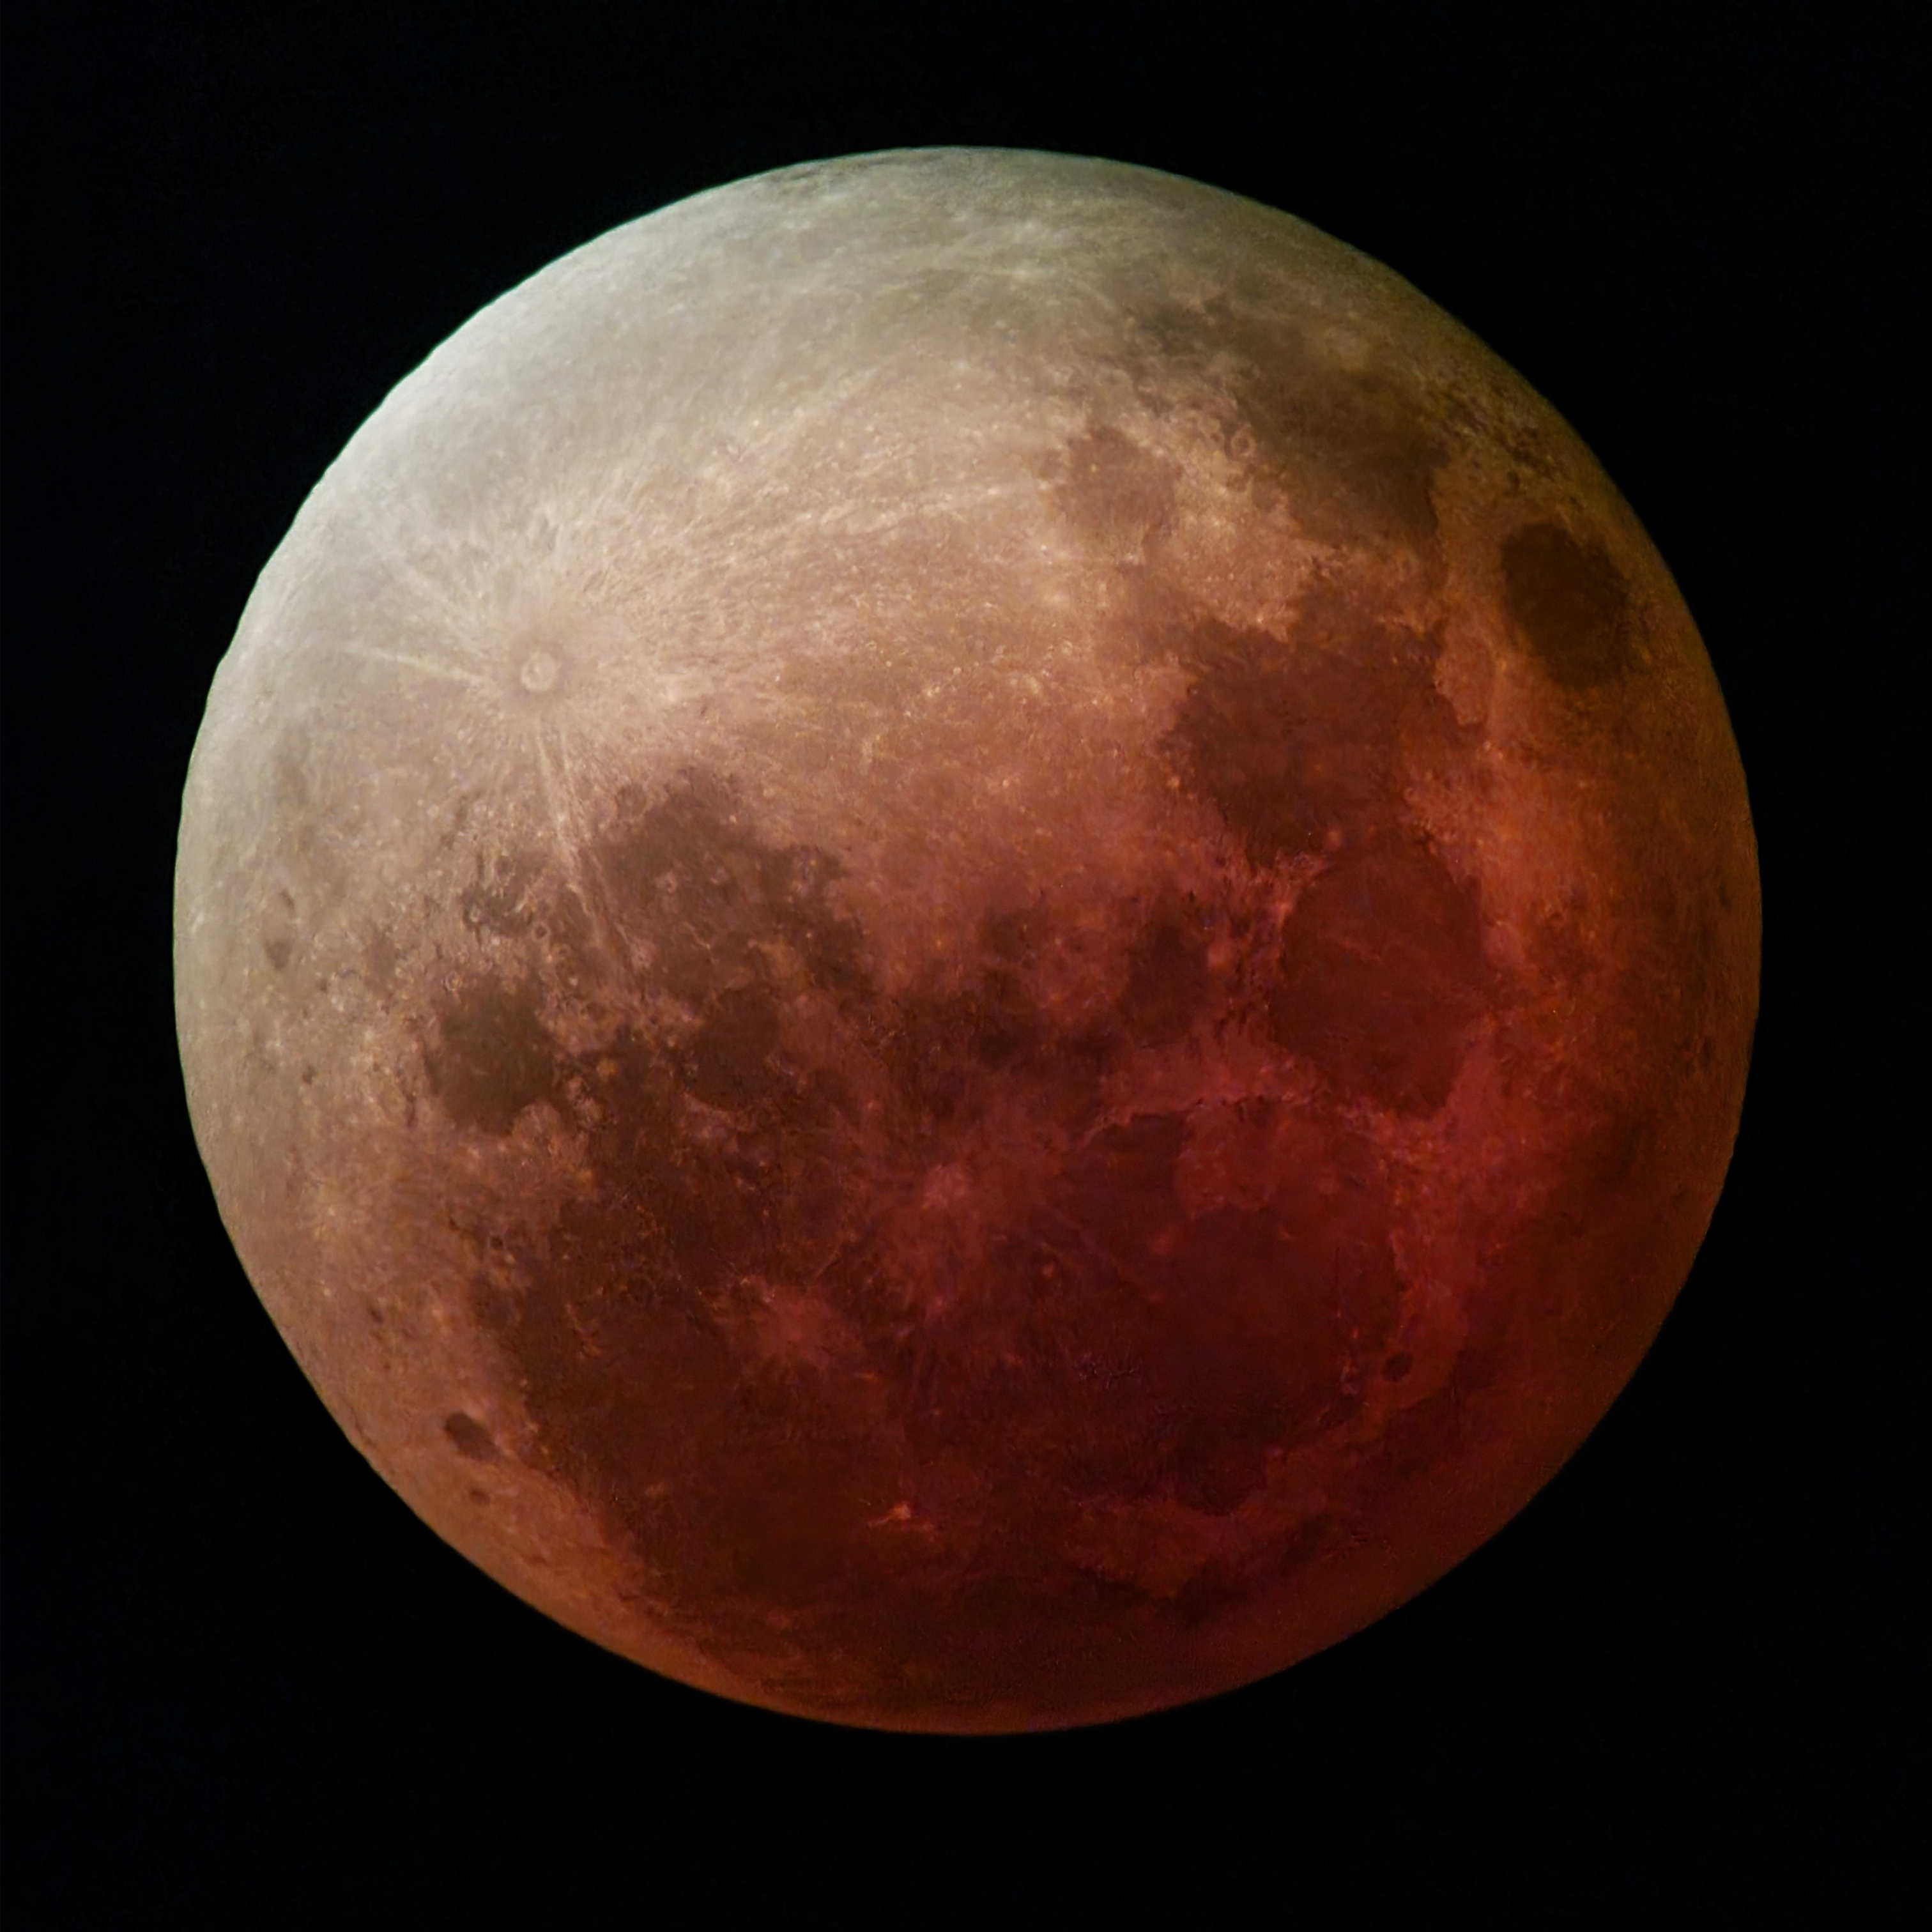

Full Moon turns red

This ominous Picture of the Week shows our very own Moon undergoing a total lunar eclipse. The image was taken on the night of May 15 2022 from ESO’s Paranal Observatory in Chile. During a lunar eclipse, the Earth is positioned directly between the Sun and the Moon, blocking some of the Sun’s light. This casts a shadow across the Moon’s surface.

The red colour is caused by the Sun’s rays interacting with the Earth’s atmosphere. Light from the Sun contains a whole spectrum of colours. Blue light is dispersed by the atmosphere through a process called Rayleigh scattering (which makes the sky blue) while red light can pass through the atmosphere more easily, becoming slightly deflected. This red light reaches the Moon’s surface, giving rise to its dramatic crimson hue.

This photo was taken during the eclipse’s totality, when the Earth is causing the largest blockage of the Sun’s light. It was taken by two ESO colleagues at Paranal Observatory using an amateur telescope nicknamed “UT5” as a nod to its much larger siblings, the four 8-m Unit Telescopes at ESO’s Very Large Telescope. Fun fact: astronomers often take spectra of lunar eclipses to understand the signatures that life can leave on Earth’s atmosphere, which is a very useful reference when searching for similar signatures in exoplanets.

Credit: F. Aedo, F. Durán/ESO